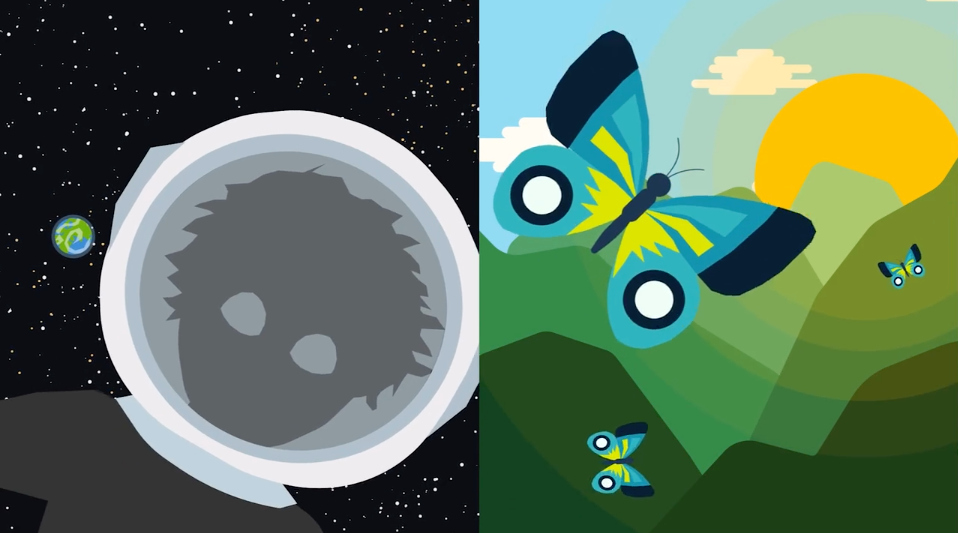

#WAWUA - ALMA and the Cold Interstellar Clouds

Episode 05 | Season 01 With colorful artwork and clever animations, these short videos delve into topics that explain the fundamentals of radio astronomy, including interferometry (why an array of antennas works as one telescope), astrochemistry (the molecules and elements found in space), the basics of light and the electromagnetic spectrum, the hidden features of the “cold” universe, and the origin and destiny of stardust.

Credit: ALMA (ESO/NAOJ/NRAO); María Corrêa-Mendes et al.